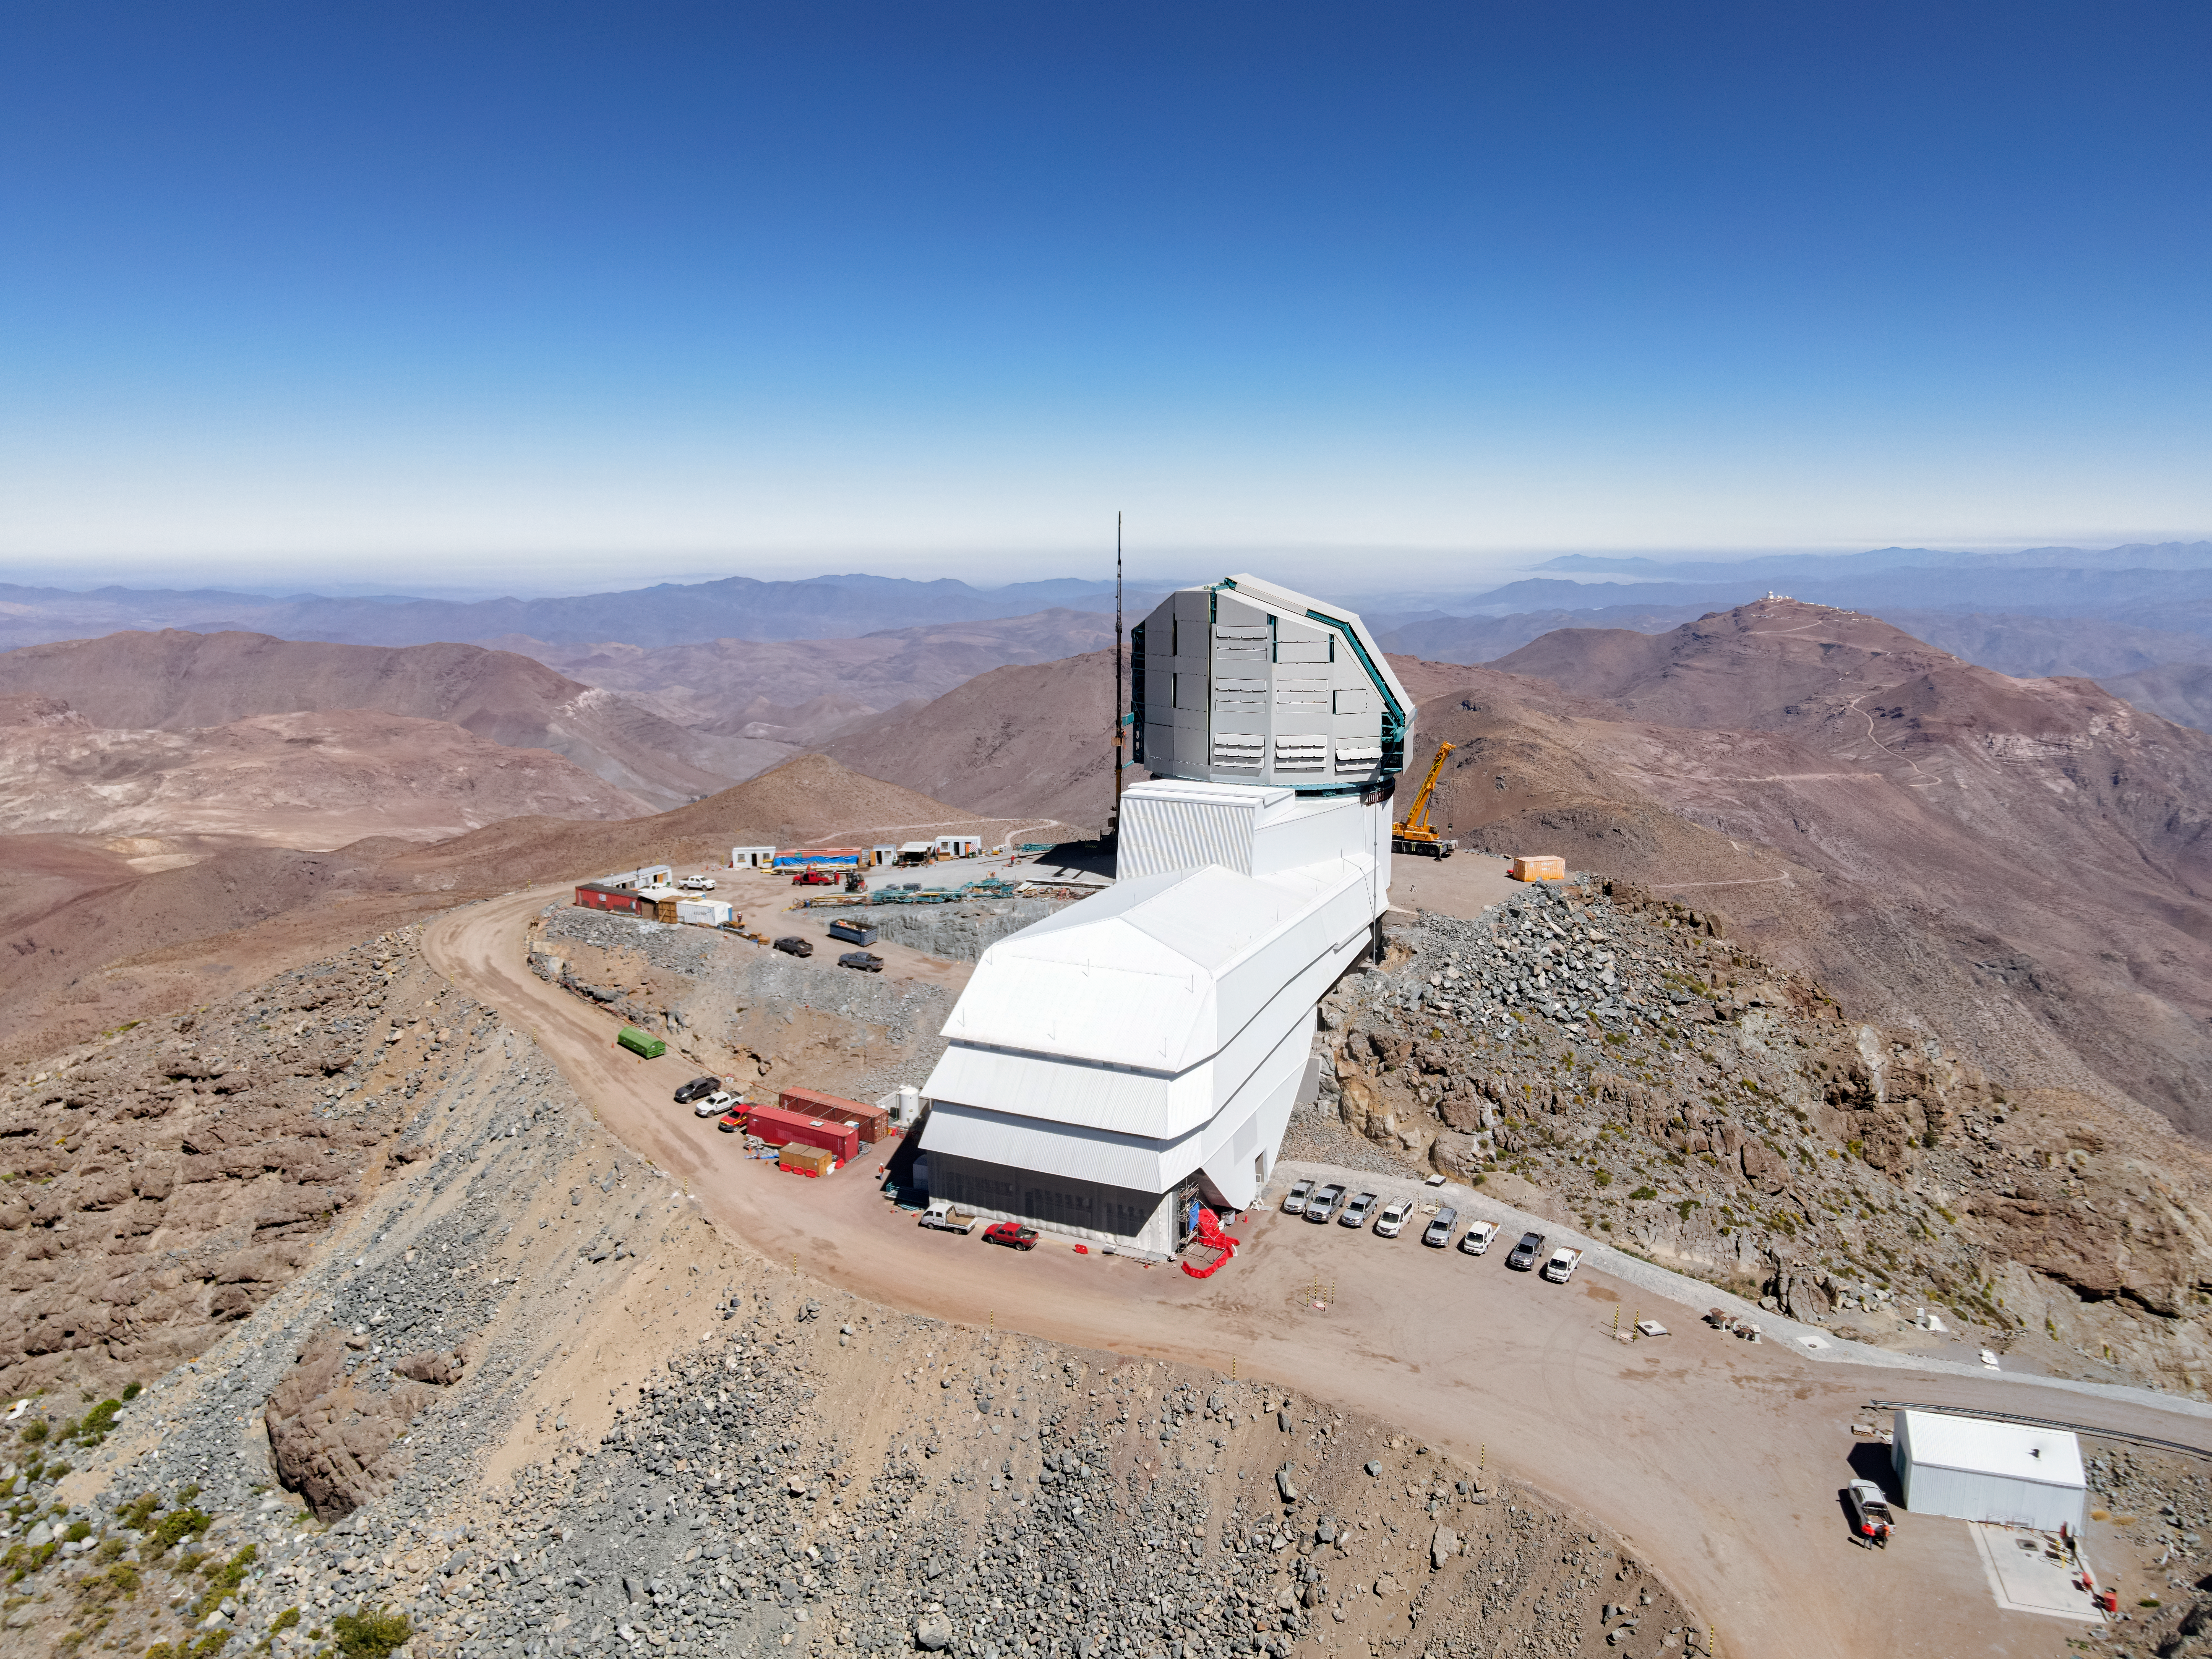

Clear Skies at Cerro Pachón

Vera C. Rubin Observatory basks under a cloudless sky in this image. The observatory is currently under construction atop Cerro Pachón in Chile. If you look closely, you can see a sliver of the teal-blue steel of the telescope structure within the nearly finished dome. Further sheets of the same blue steel are neatly stacked in the building site nearby. Beyond Cerro Pachón, the domes of Cerro Tololo Inter-American Observatory are visible on a nearby summit, and other ridges of the Andean foothills fade into blue in the distance.

When complete, Rubin Observatory will use its 8.4-meter telescope and 3200-megapixel camera to conduct an unprecedented, multi-color, decade-long survey of the optical sky called the Legacy Survey of Space and Time (LSST). The camera will be the largest ever constructed for astronomy and will weigh almost 2800 kilograms — more than a rhinoceros!

Credit: Rubin Observatory/NSF/AURA